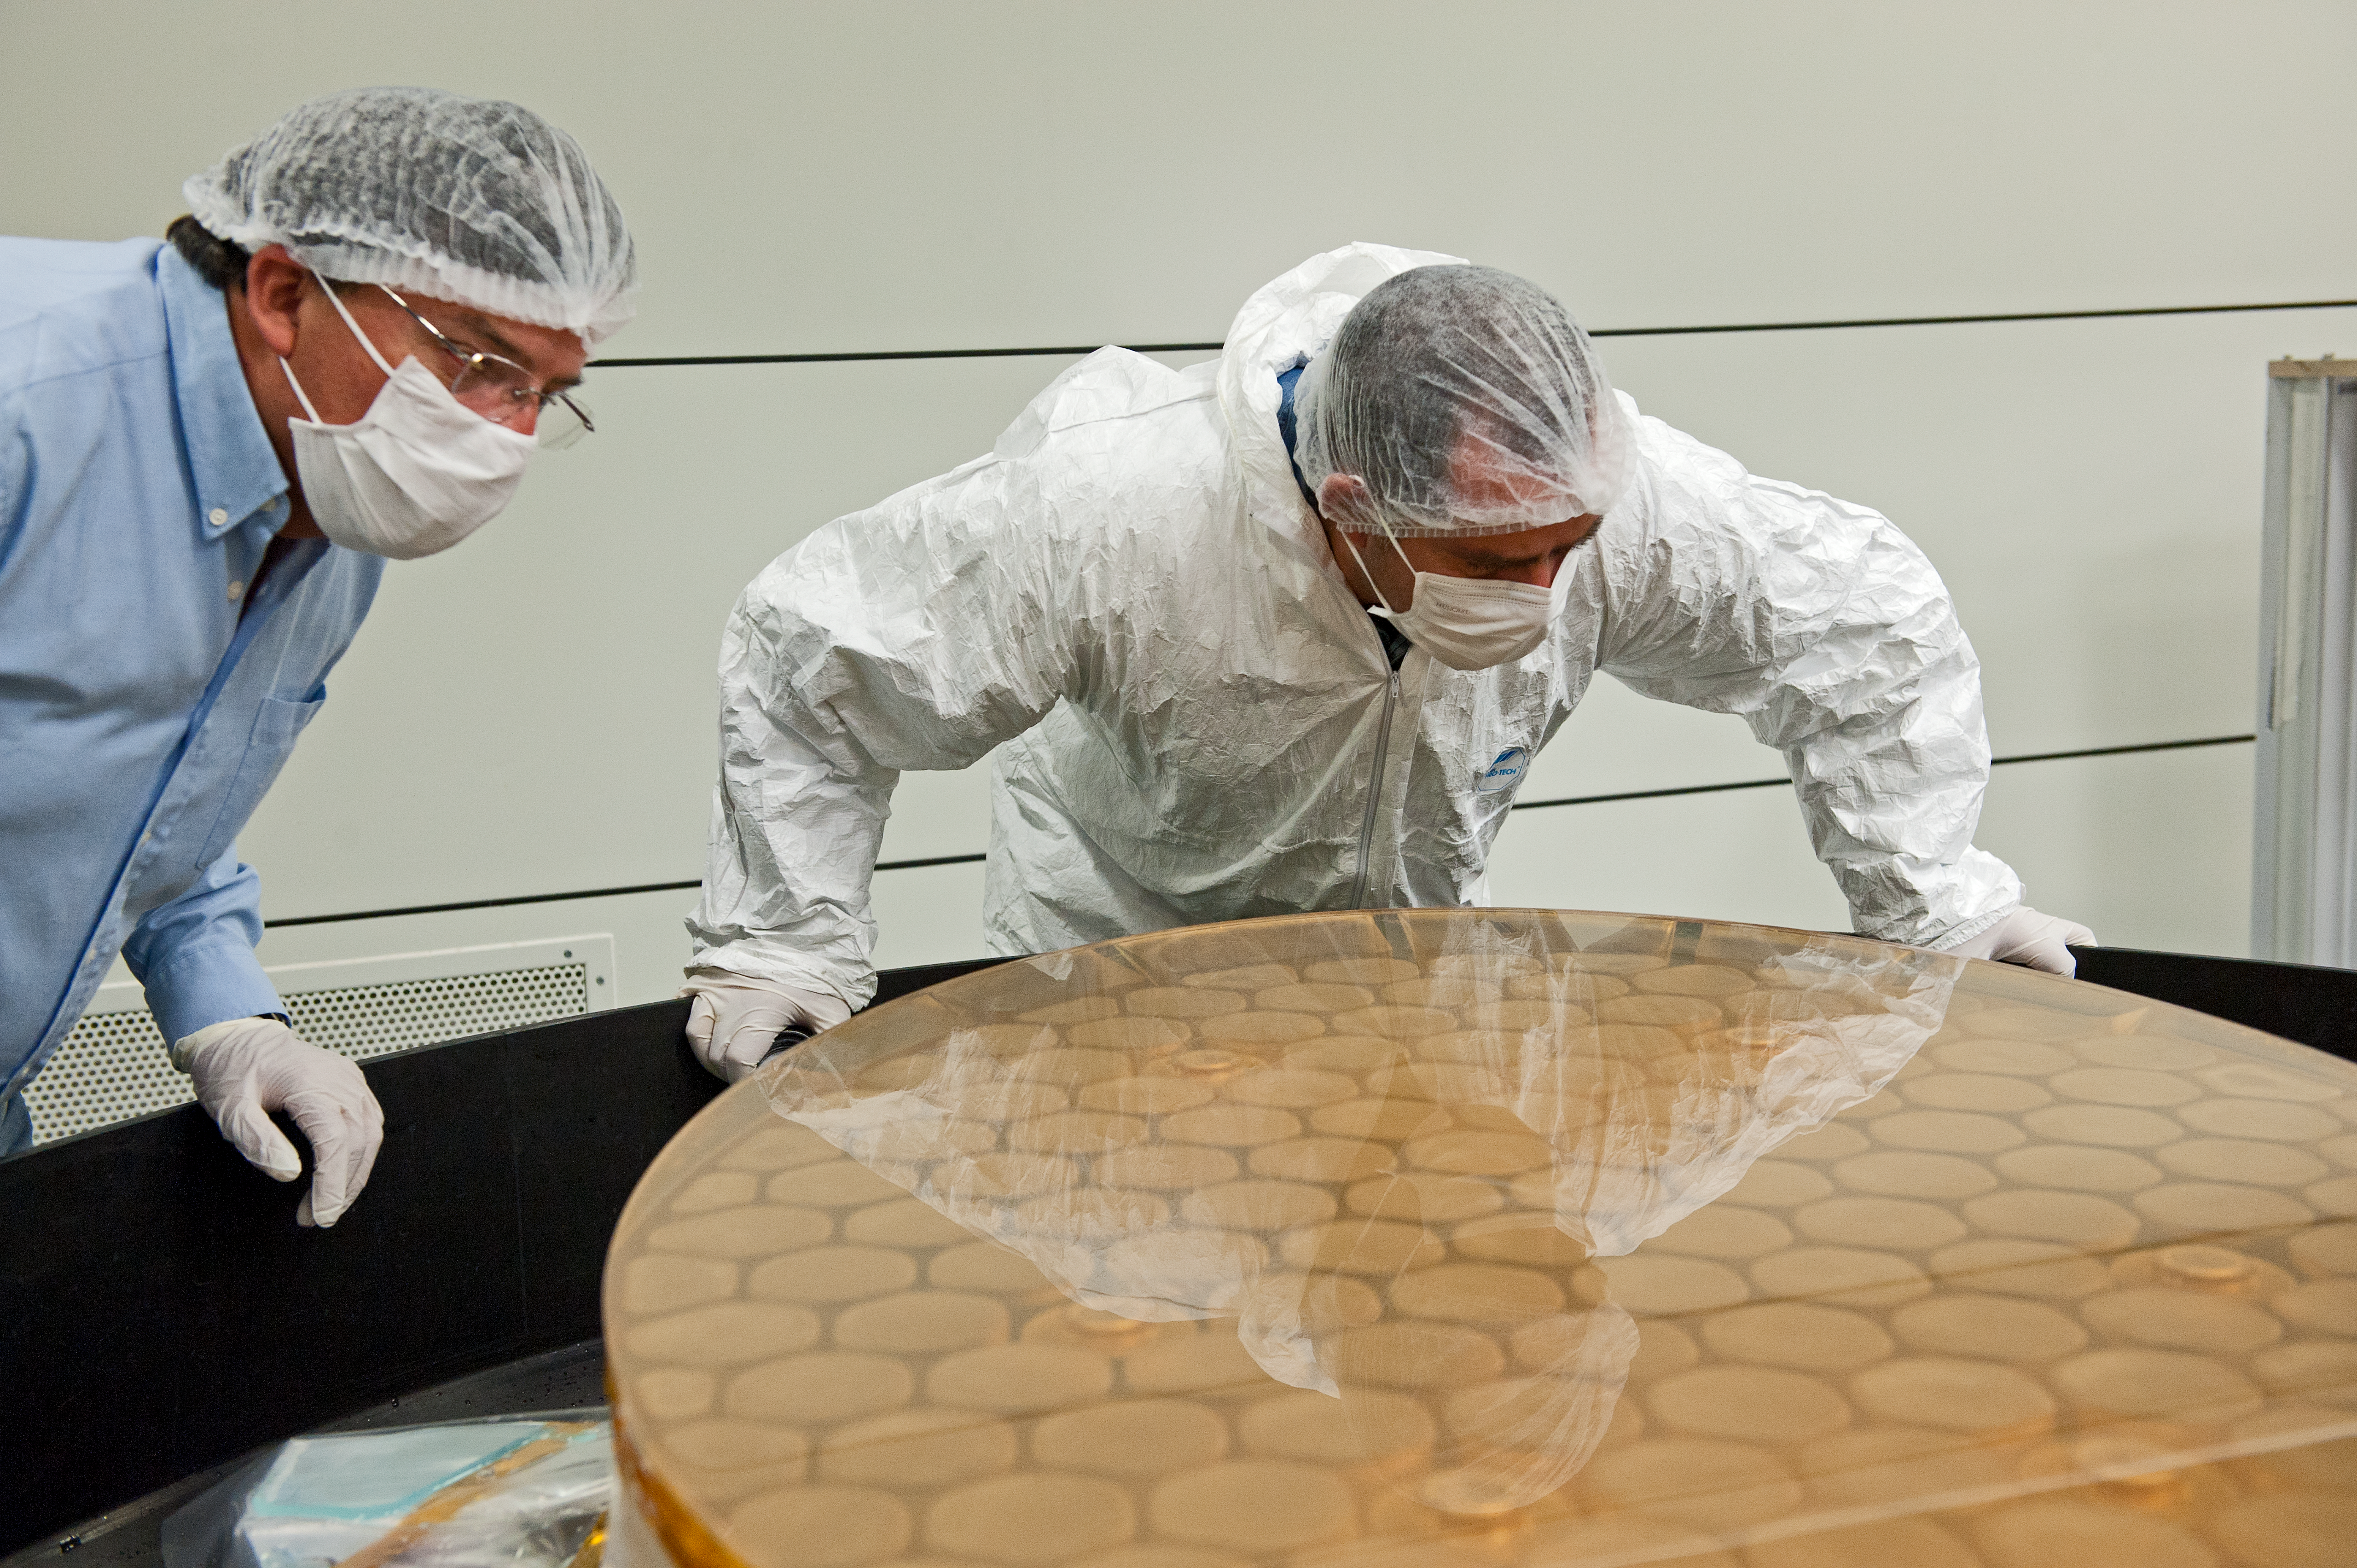

Inspection

Preparation for recoating tertiary mirror from UT4.

Credit: ESO/Max Alexander